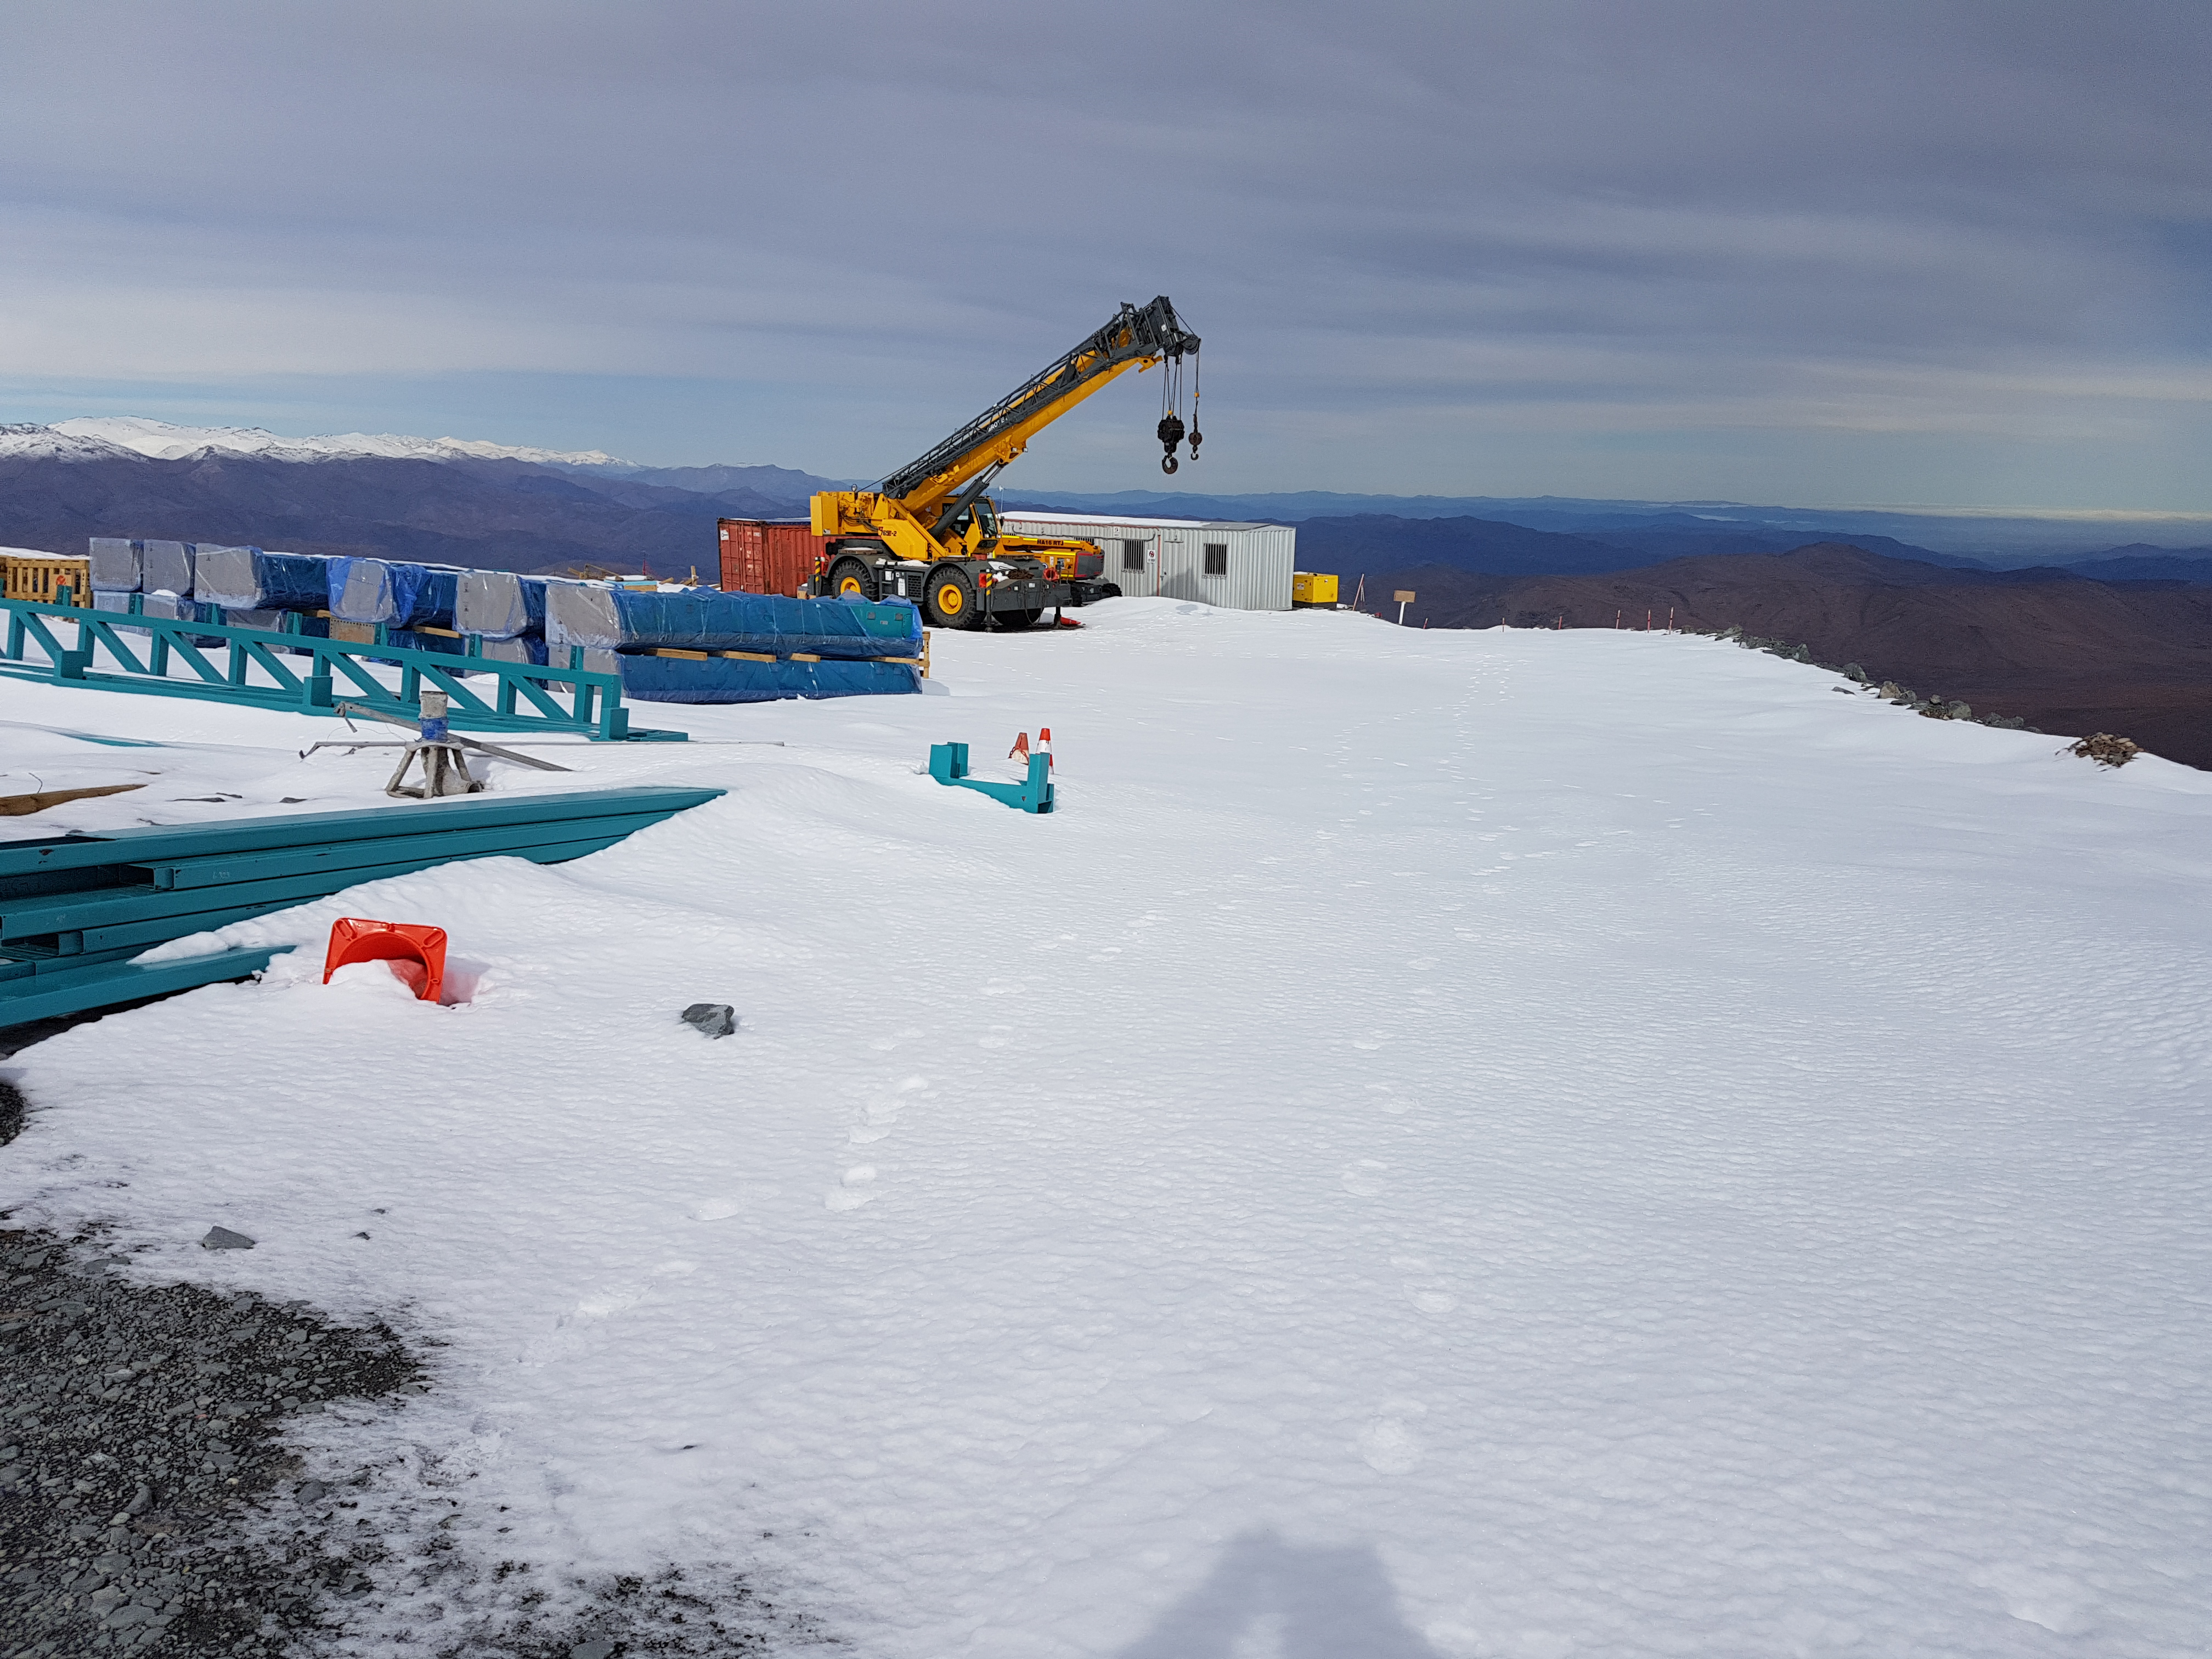

Snow Storm

Winter arrived on the summit of Cerro Pachón this week in the form of two significant snowstorms. The storms left behind a thick blanket of snow, which is impacting construction progress.

Credit: Rubin Observatory/NSF/AURA